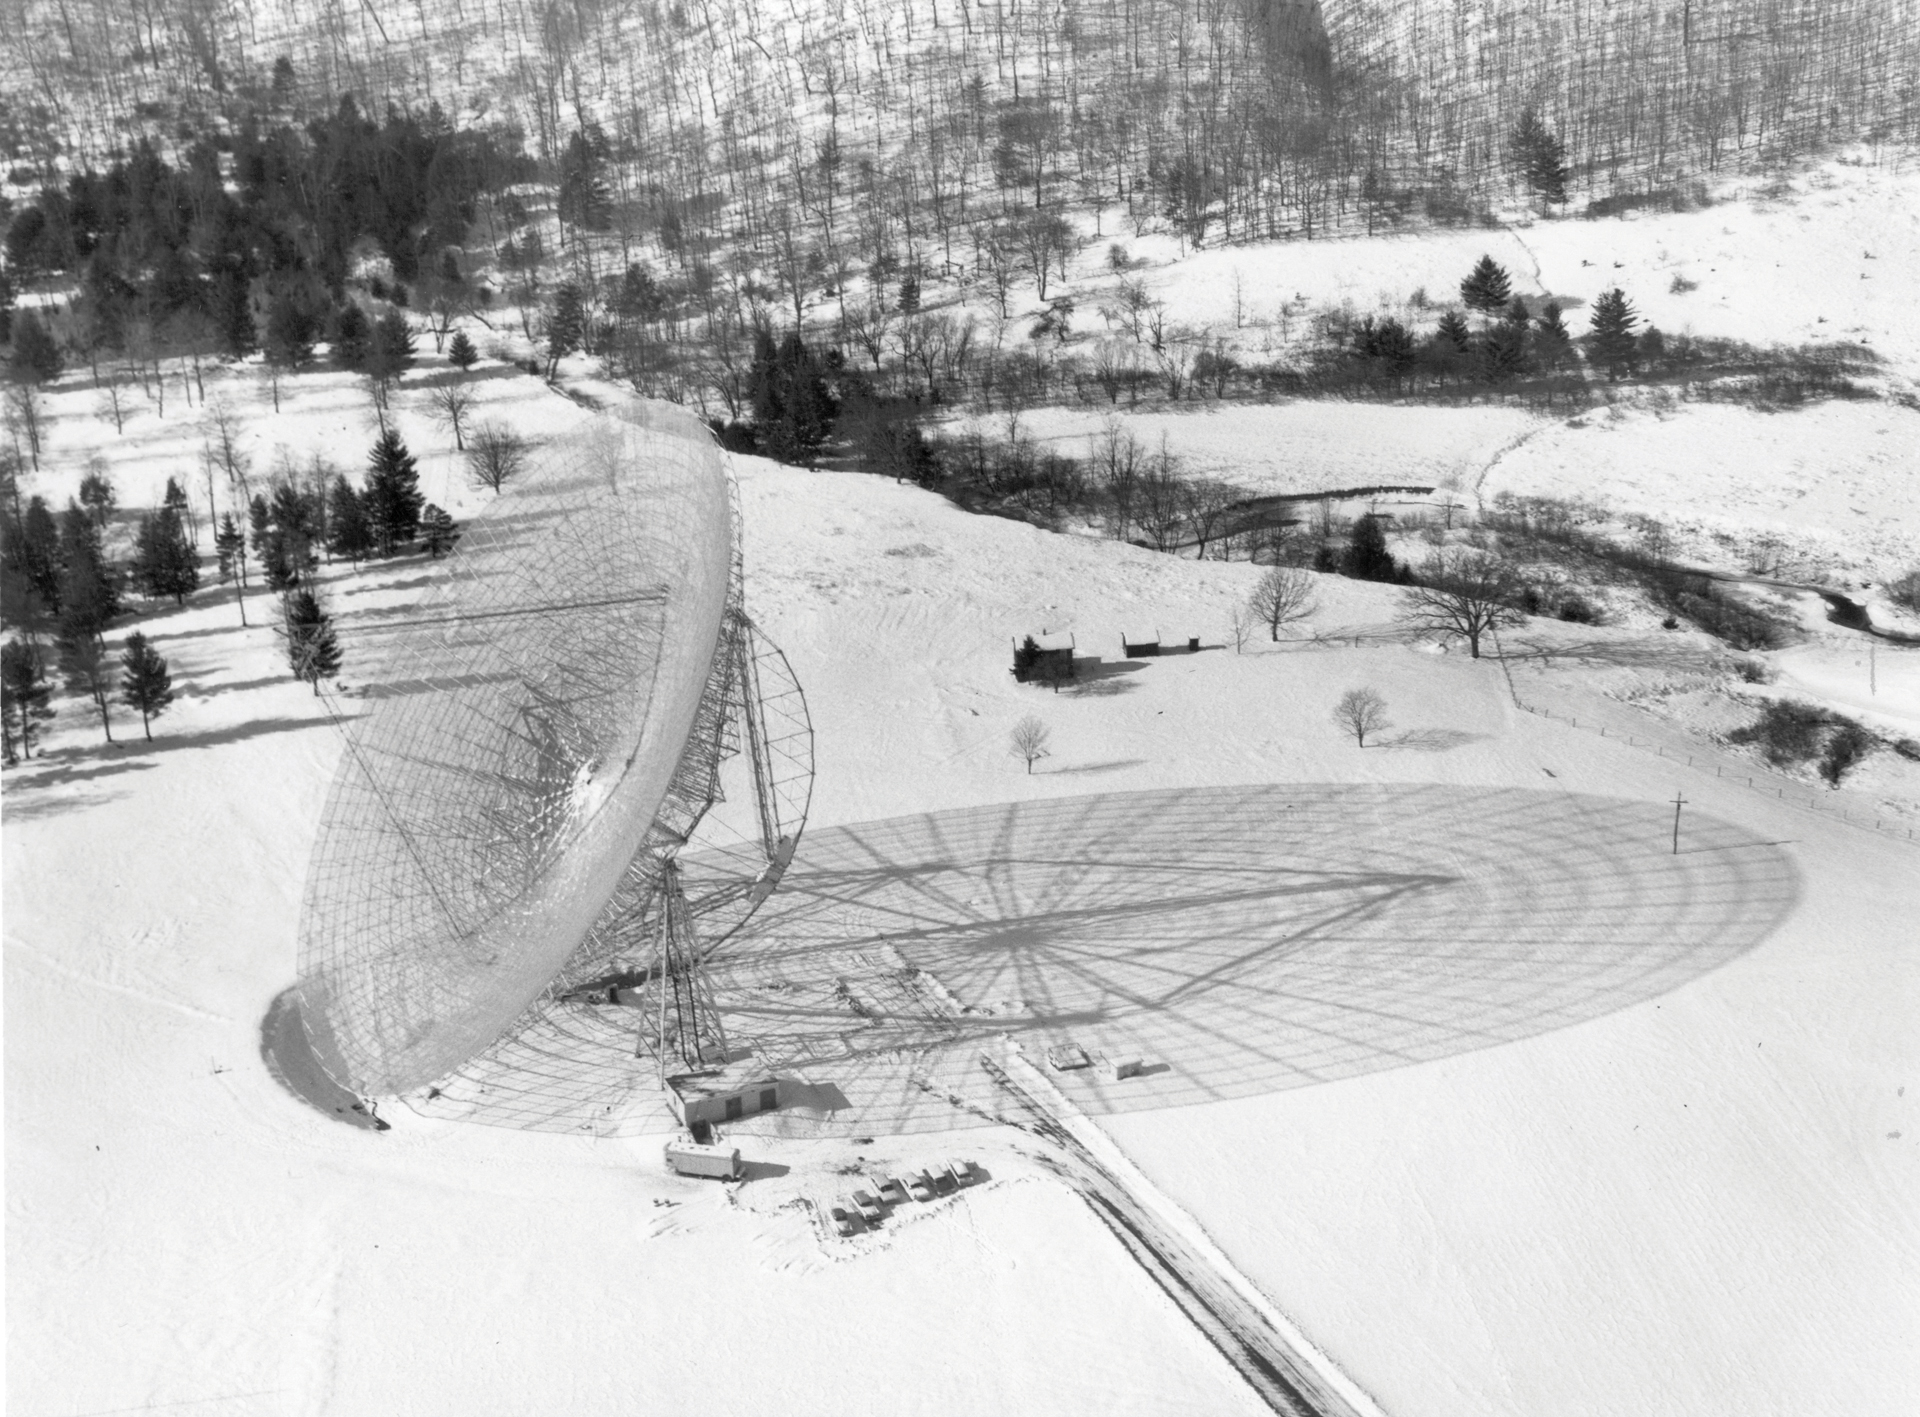

Shadow in the snow cast by 300-foot Telescope

Since Green Bank is located in the mountains of West Virginia, it is not uncommon to see a significant amount of snowfall each winter.

Credit: NRAO/AUI/NSF